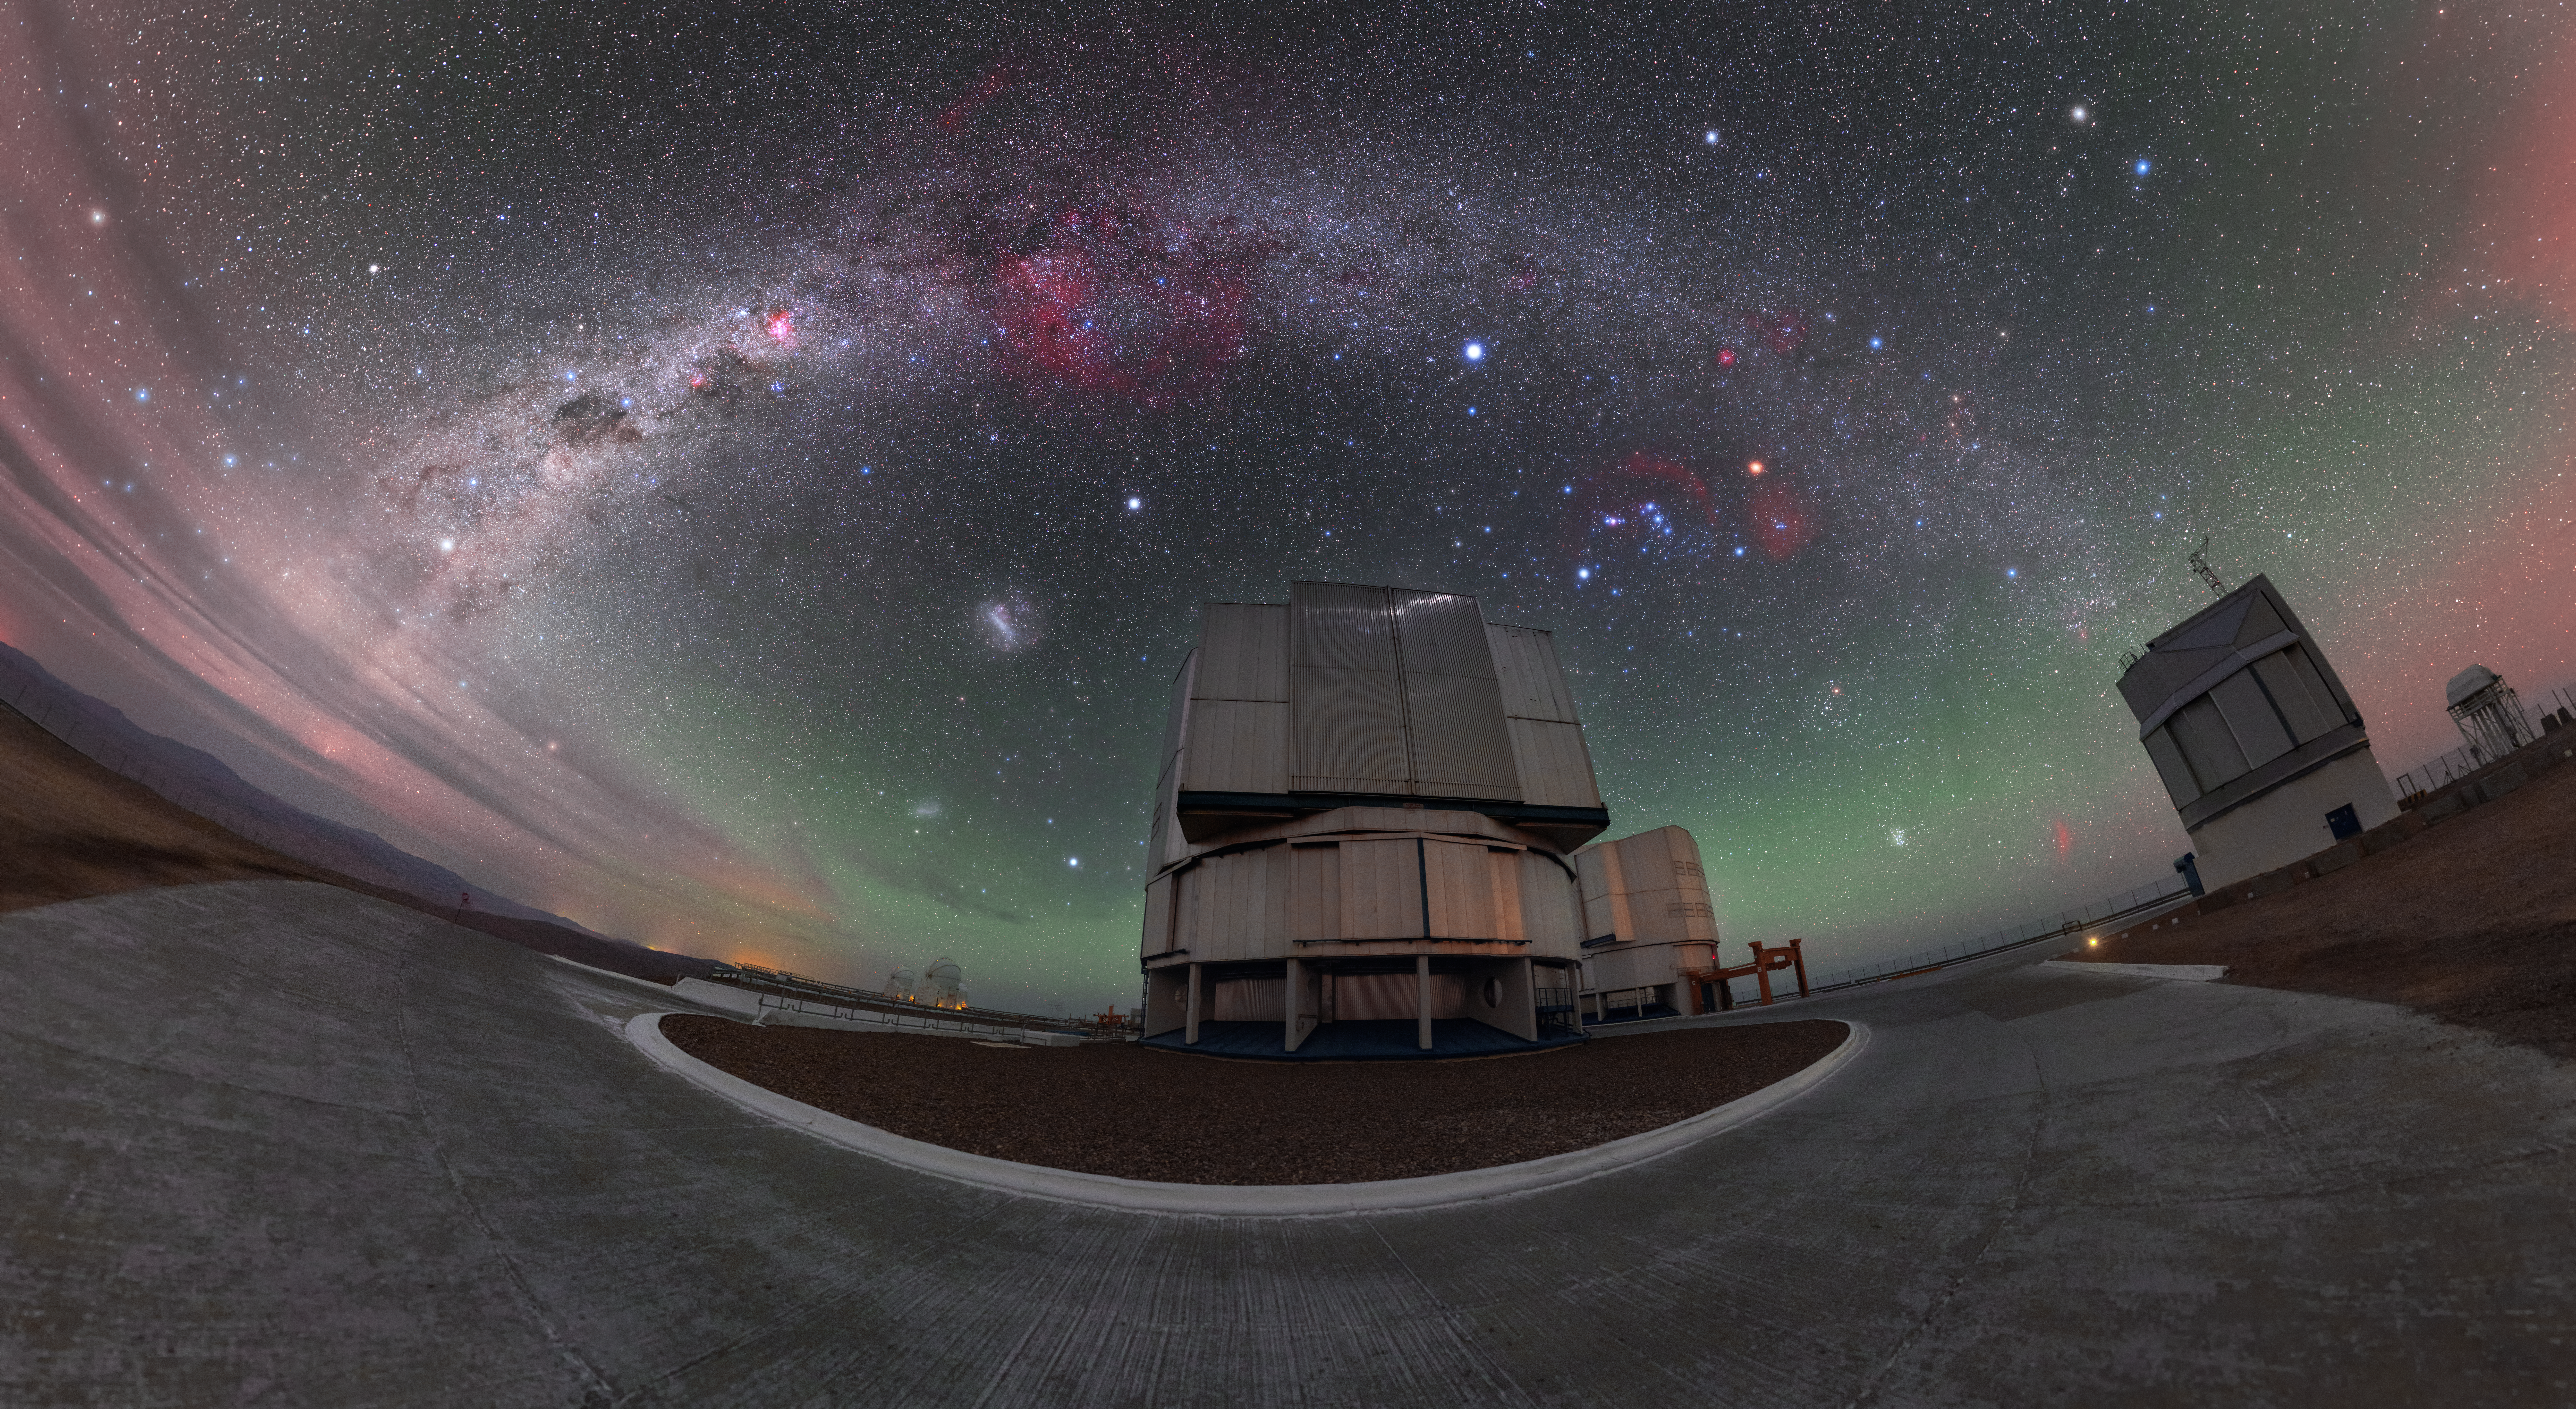

Rainbow skies

This breathtaking view of ESO’s Paranal Observatory reveals a spectacular night scene over part of ESO’s Very Large Telescope (VLT), the observatory’s most famous resident. The telescope sitting centre stage is one of the VLT’s four Unit Telescopes (UT). The VLT comprises both these UTs and four additional, movable, Auxiliary Telescopes (ATs).

However impressive the VLT may be, the closed telescope is trumped in this image by the skies overhead — most prominently by the colourful plane of our home galaxy, the Milky Way, as it arches across the frame and creates a celestial rainbow.

Part of the sky is tinted a faint green colour due to a phenomenon known as airglow, and the two smudges of the Magellanic Clouds can be seen to the left of the UT. The famous constellation of Orion (The Hunter) is visible to the right of centre, the bright stars of which can be used to find the stars comprising other constellations and asterisms. Drawing an imaginary line down through Orion’s Belt reveals the red star Aldebaran, part of the constellation of Taurus (The Bull). Further along this imaginary line, down towards the horizon, the Pleiades star cluster — important in many cultures and civilisations — can be seen. Above Orion are the three bright stars making up the Winter Triangle asterism: Sirius, Betelgeuse and Procyon.

Credit: P. Horálek/ESO